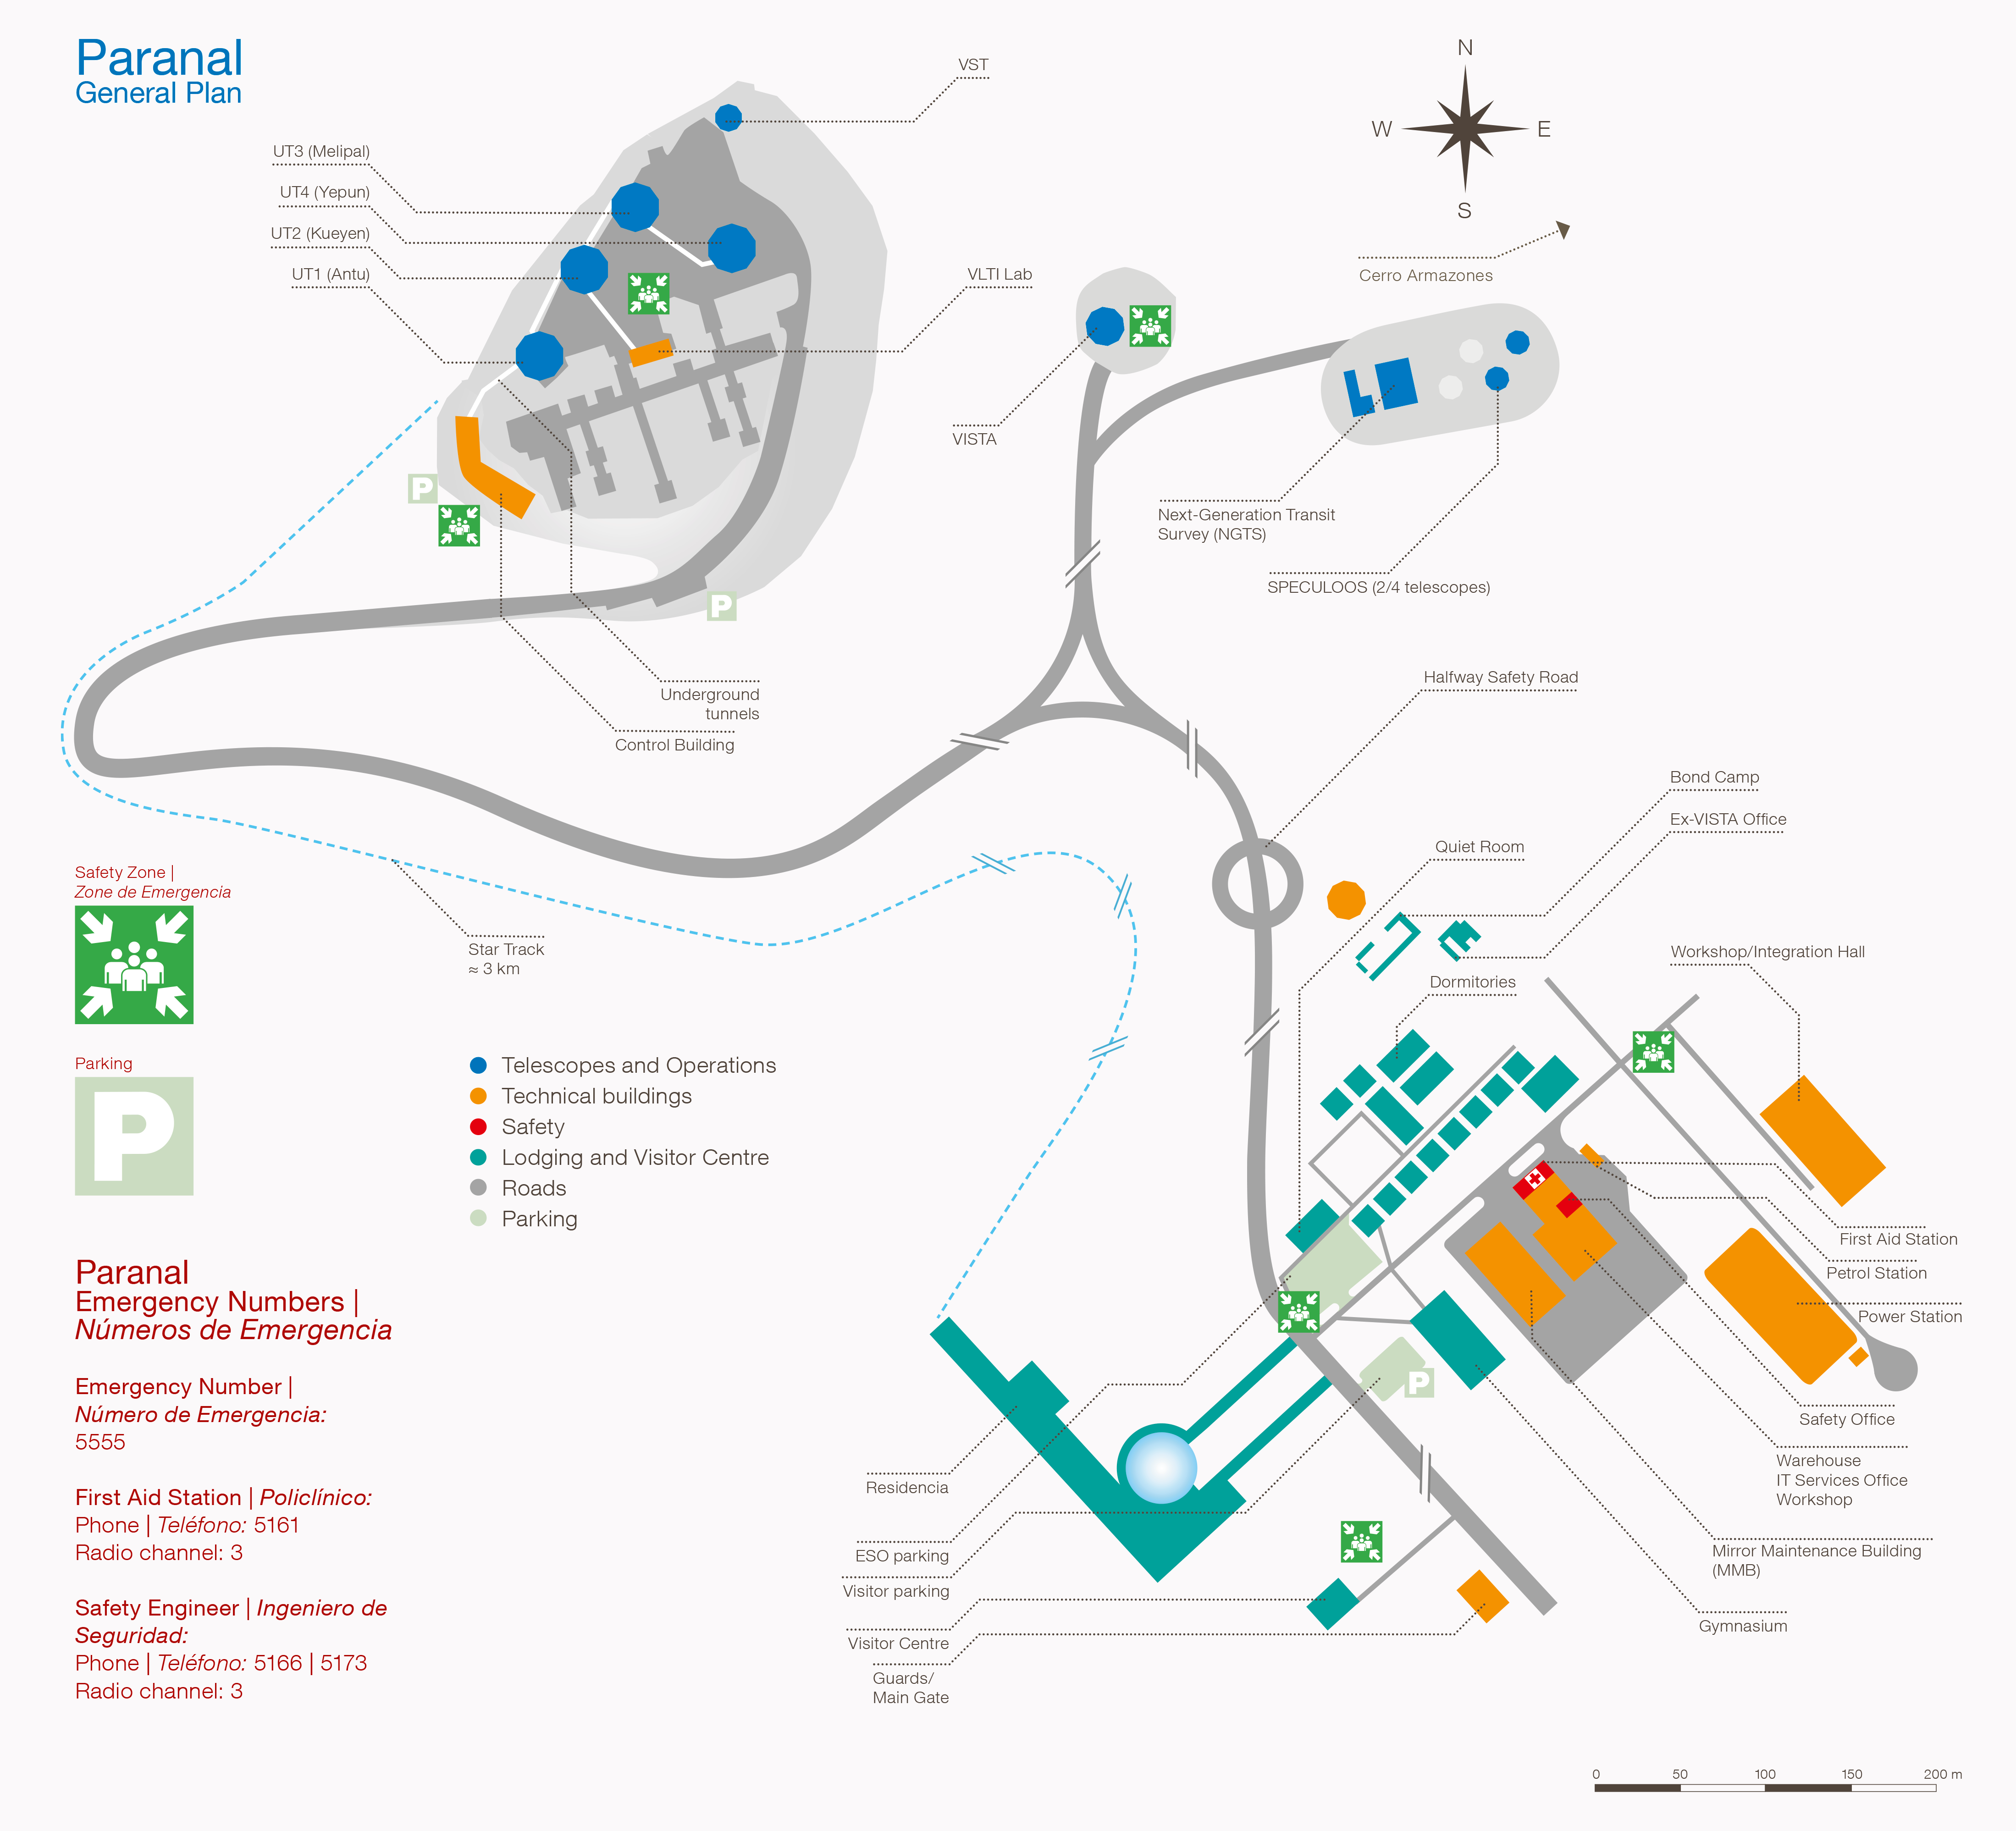

Paranal map and safety

Paranal map and safety.

Credit: ESO